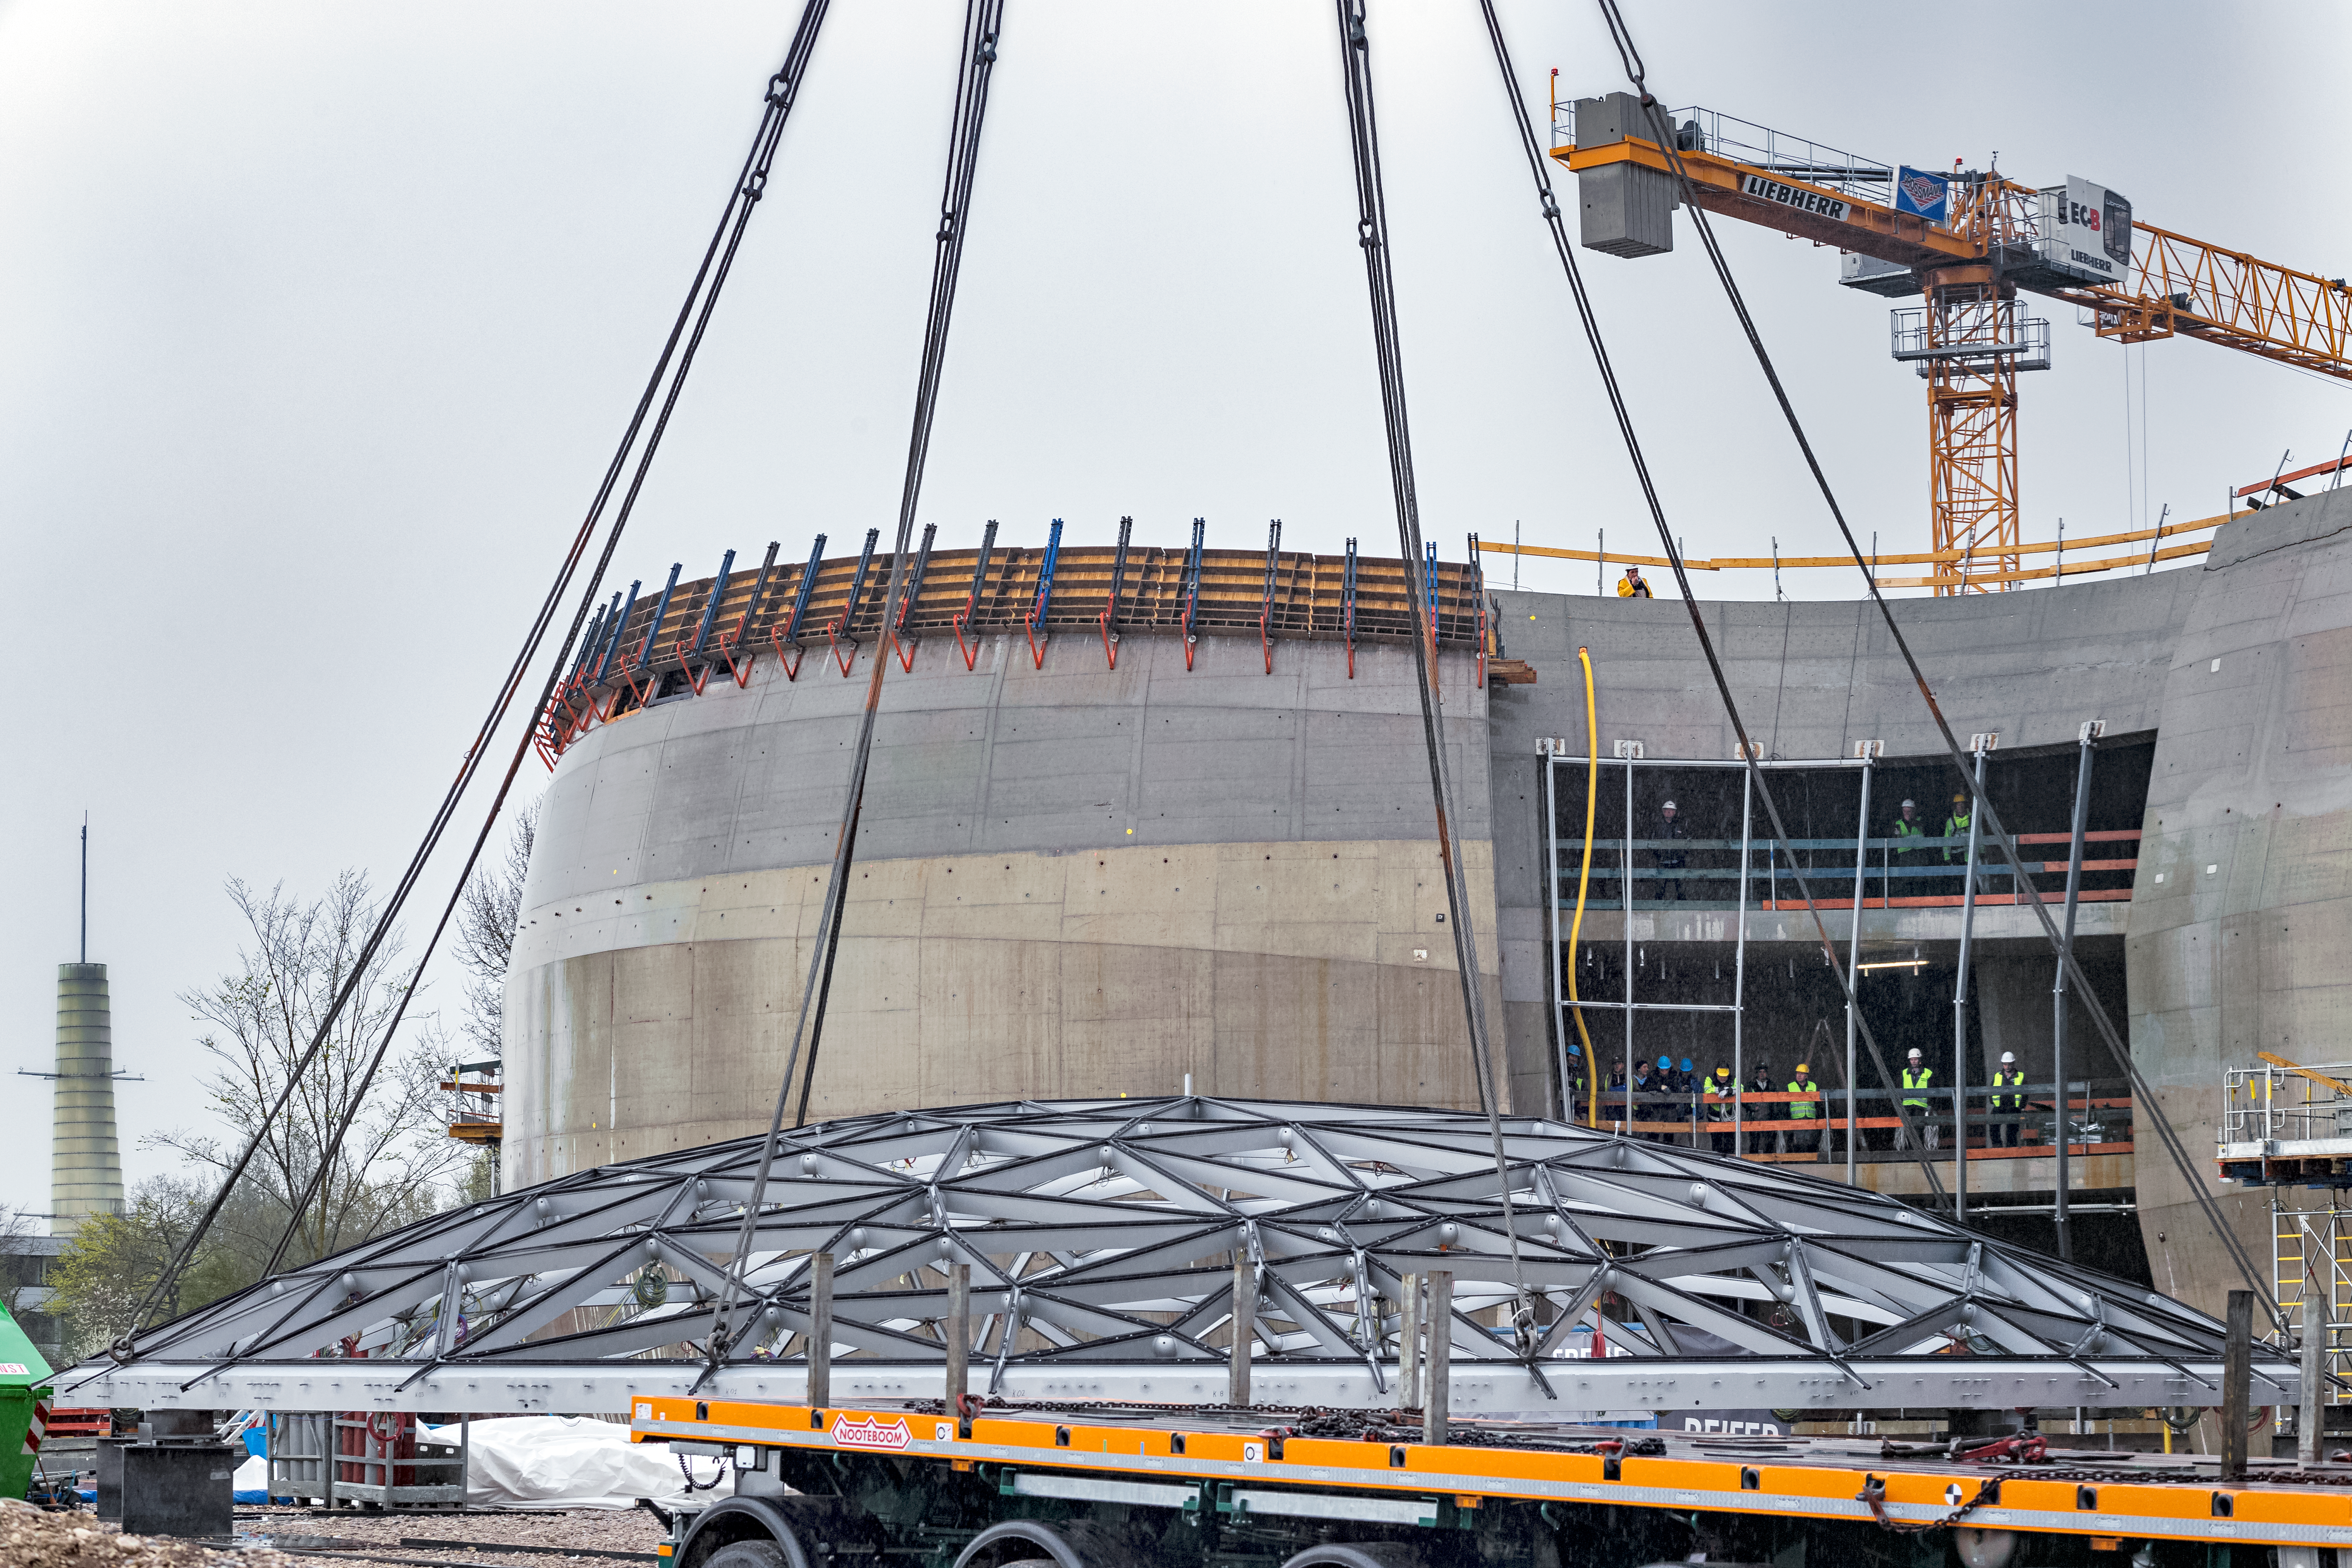

Star-roof lifted into place

The 500-tonne crane begins to lift the ESO Supernova Planetarium & Visitor Centre "star-roof".

Credit: ESO